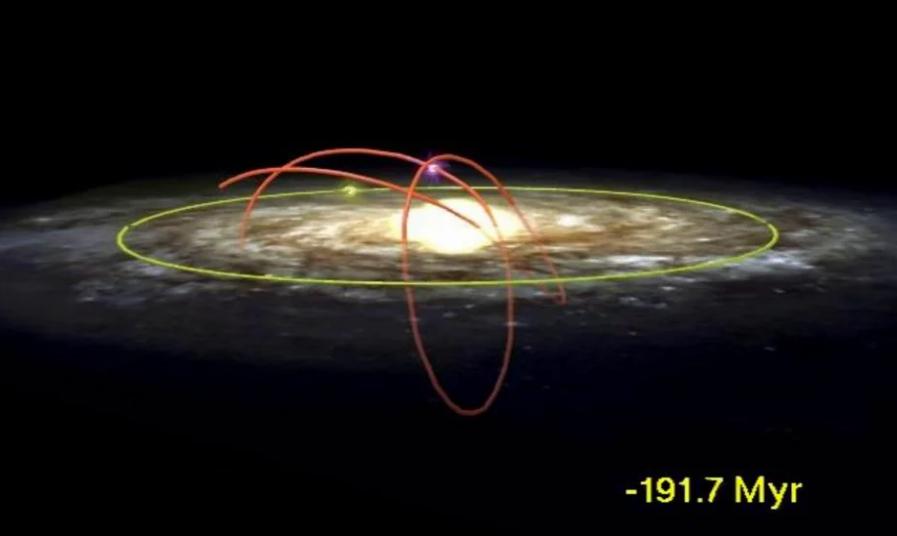

Round and Round the Microquasar Goes

Orbital Path (red line) of Black Hole and its Companion Through the Milky Way Galaxy Over the Past 230 Million Years. Yellow circle indicates the Sun's Current Position.

Credit: Mirabel and Rodrigues, NRAO/AUI/NSF